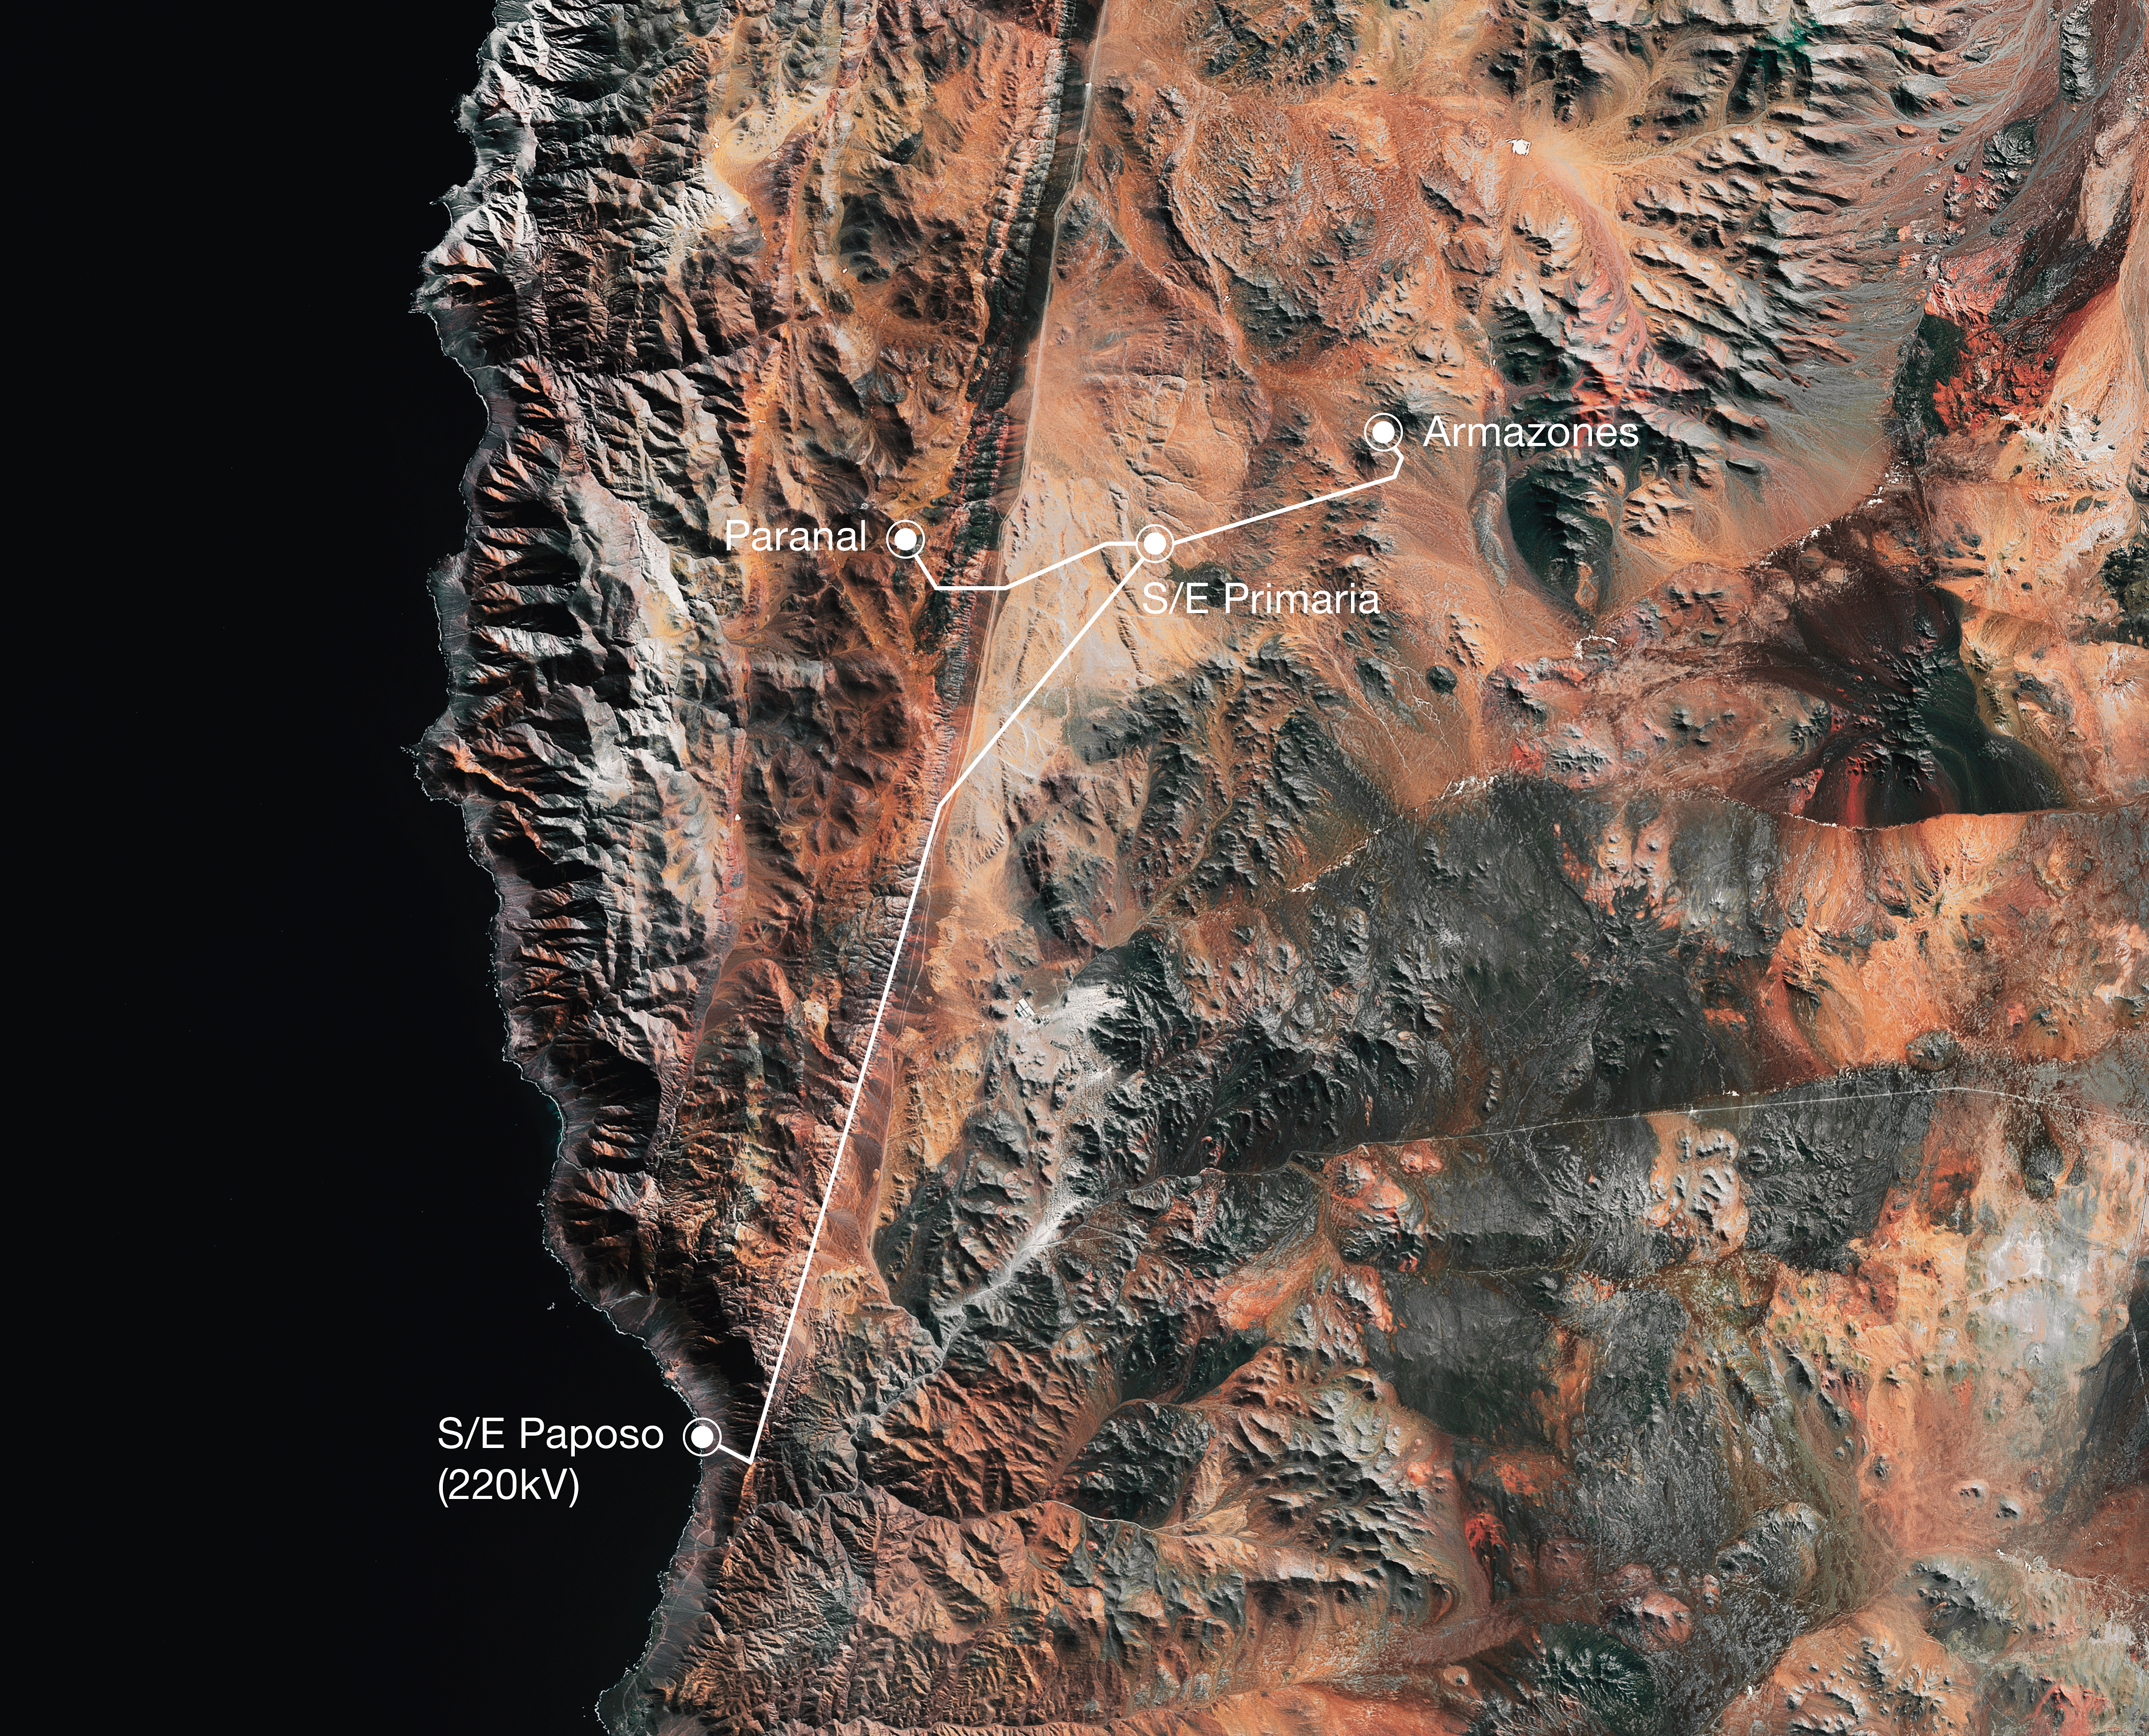

Grid connection to Paranal and Armazones

ESO has signed an agreement with the company Grupo SAESA to connect its sites at Cerro Paranal and Cerro Armazones to the Chilean electric power grid. The new connection will reduce costs and provide greater reliability and stability, as well as reduce the observatory’s carbon footprint.

This image shows the path of the grid connection from Paposo to Paranal and Armazones.

Credit: ESO